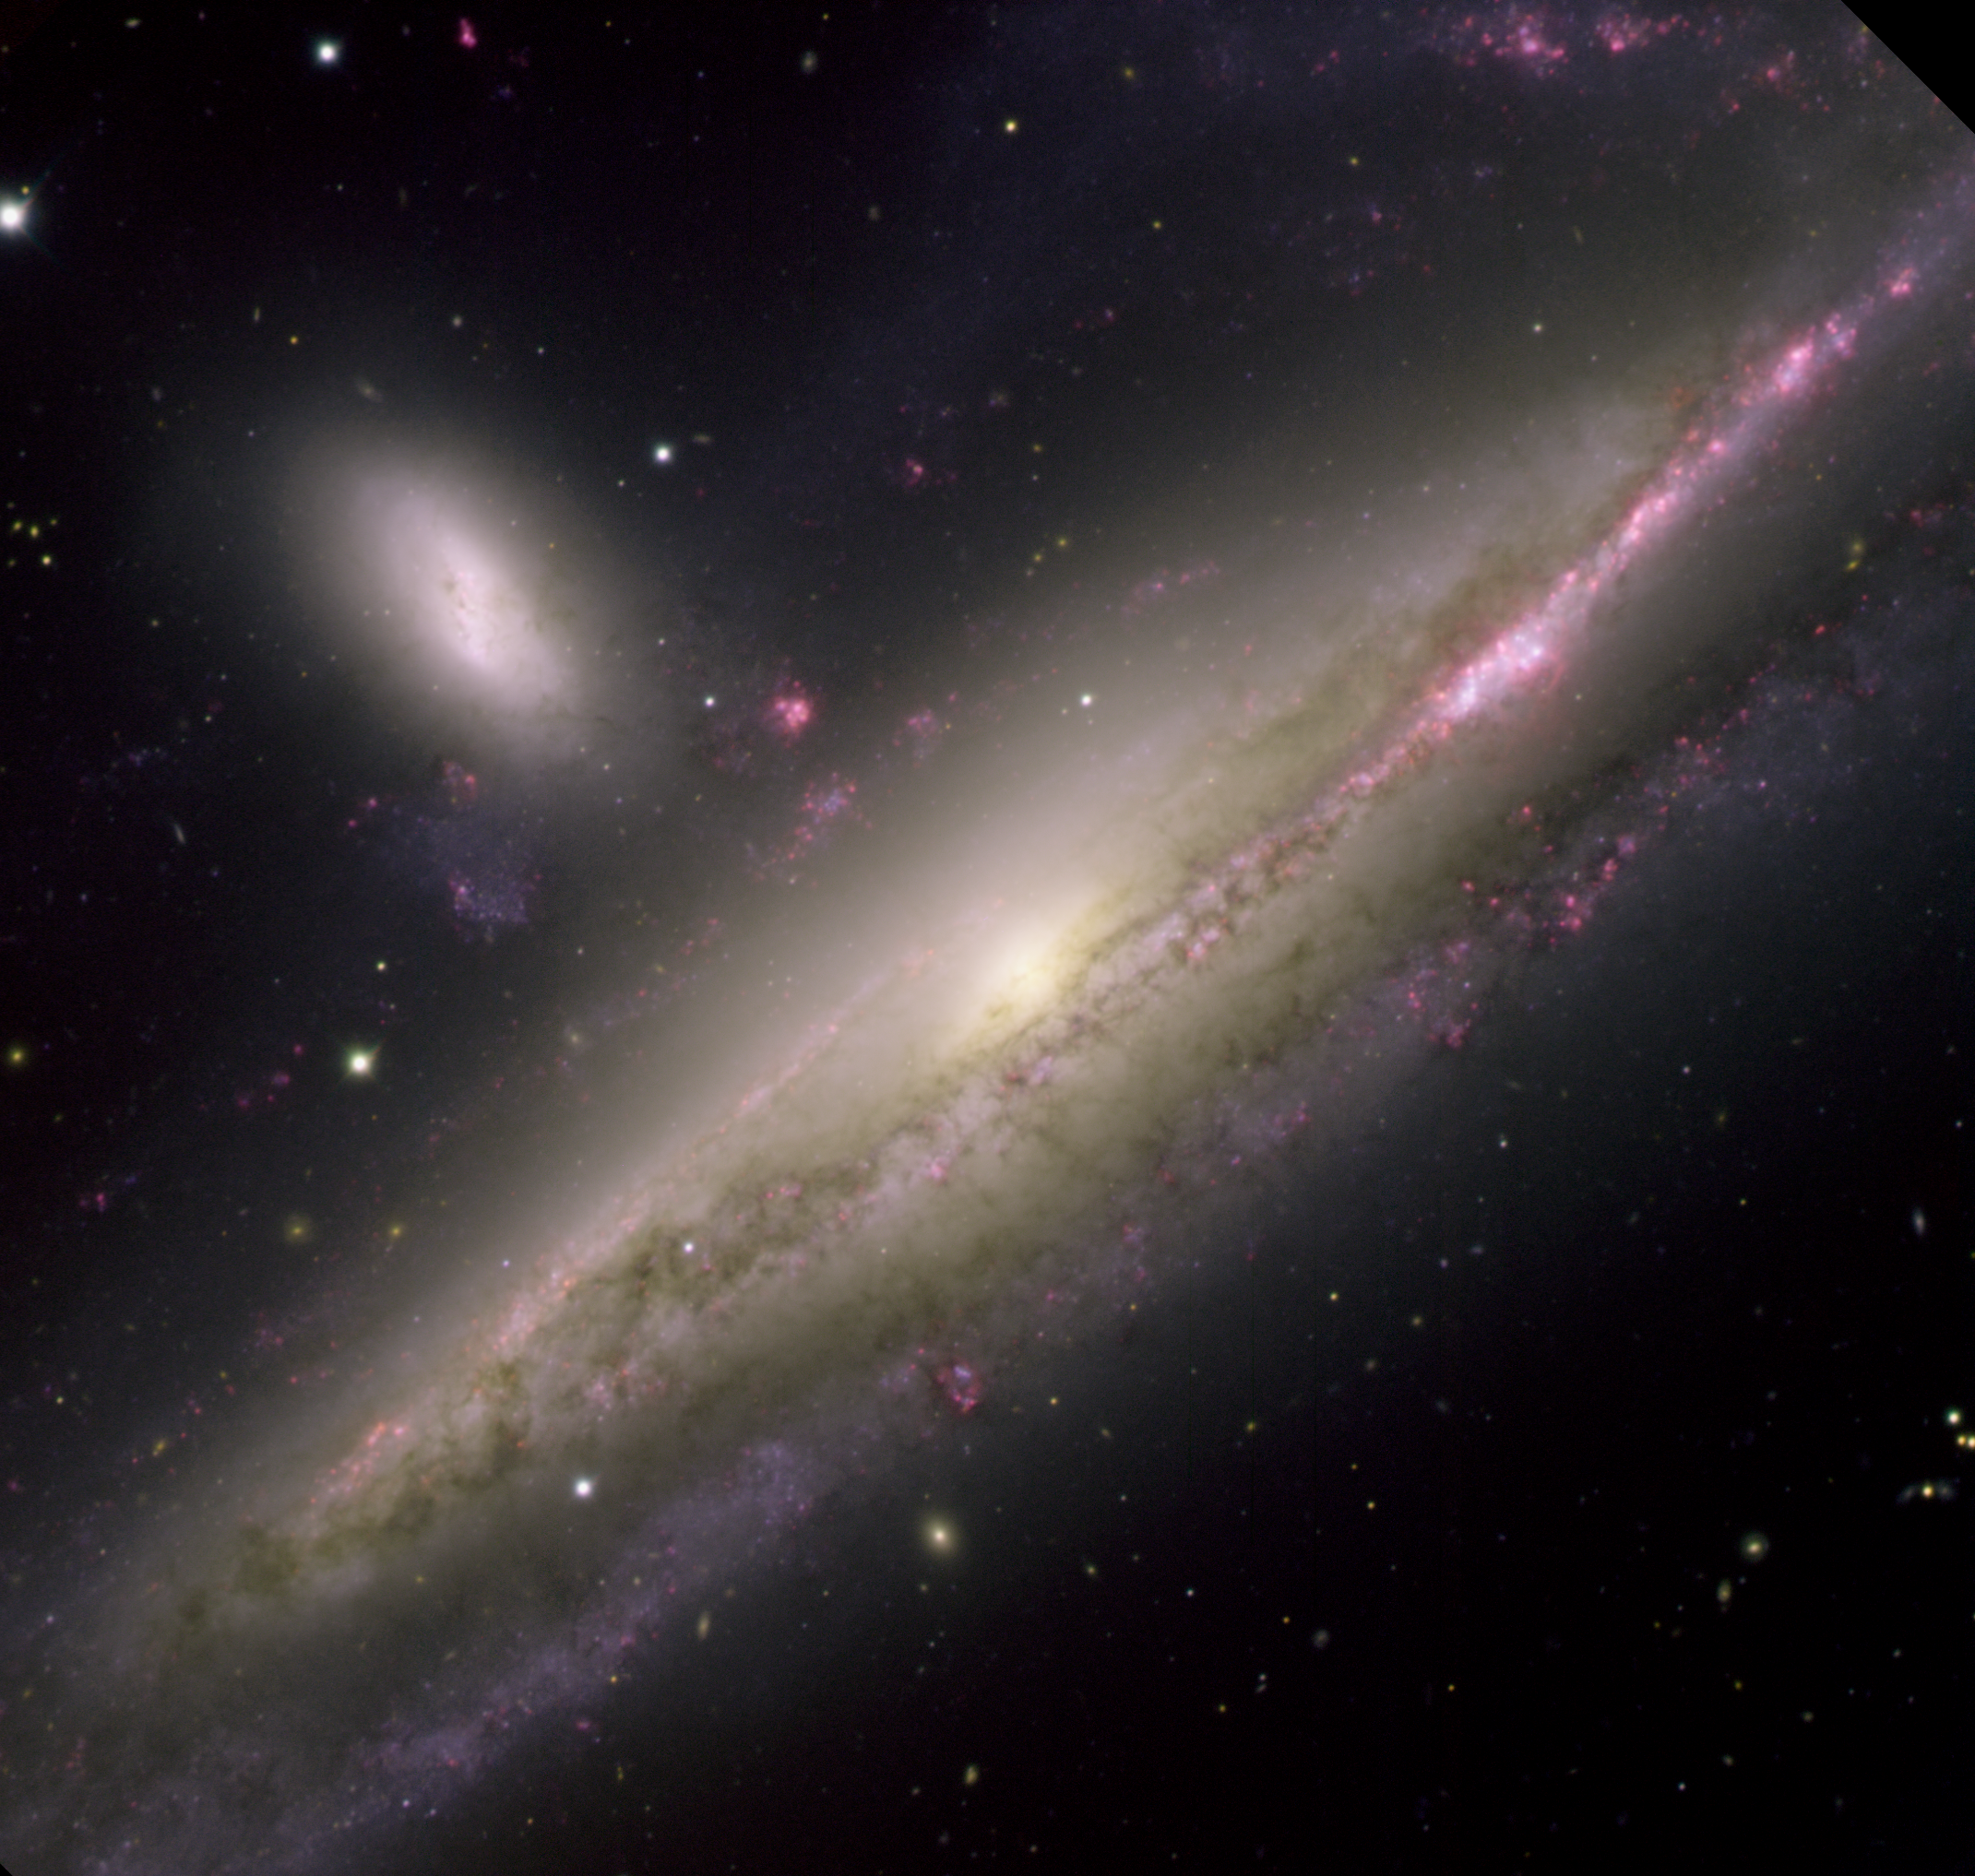

Interacting galaxy Pair NGC 1532 and NGC 1531

The interacting galaxy pair NGC1532 and NGC1531 were imaged using the Gemini Multi-Object Spectrograph (GMOS) at Gemini South in Chile on December 5, 2004. This view reveals spectacular details in the galactic pair embraced in a fiery waltz. The larger galaxy (NGC1532) is a spiral, and from our point of view within the Milky Way it is seen as nearly edge-on. Intense reddish star-forming regions spatter the edges of the dusty arms silhouetted in the foreground against the galactic disk. The three-dimensional nature of the galaxy is revealed by the background spiral arms dimmed by intervening gas and dust. The smaller of the galactic pair (NGC1531) is dwarfed by its larger companion in much the same fashion as the Large Magellanic Cloud is by our Milky Way. Hints of interaction between these two galaxies are seen in at least two stray associations of stars and glowing red clumps of hydrogen gas. A warp in a background spiral arm of NGC1532 and a possible bridge of matter that connect the pair suggest continued influences between the two galaxies. This pair is located about 55 million light-years away toward the southern constellation of Eridanus. It is part of a larger group that includes at least one other dwarf galaxy outside the field of this image. The mass of NGC1532 is estimated to be slightly greater than that of our Milky Way.

Credit: International Gemini Observatory/Travis Rector, University of Alaska Anchorage